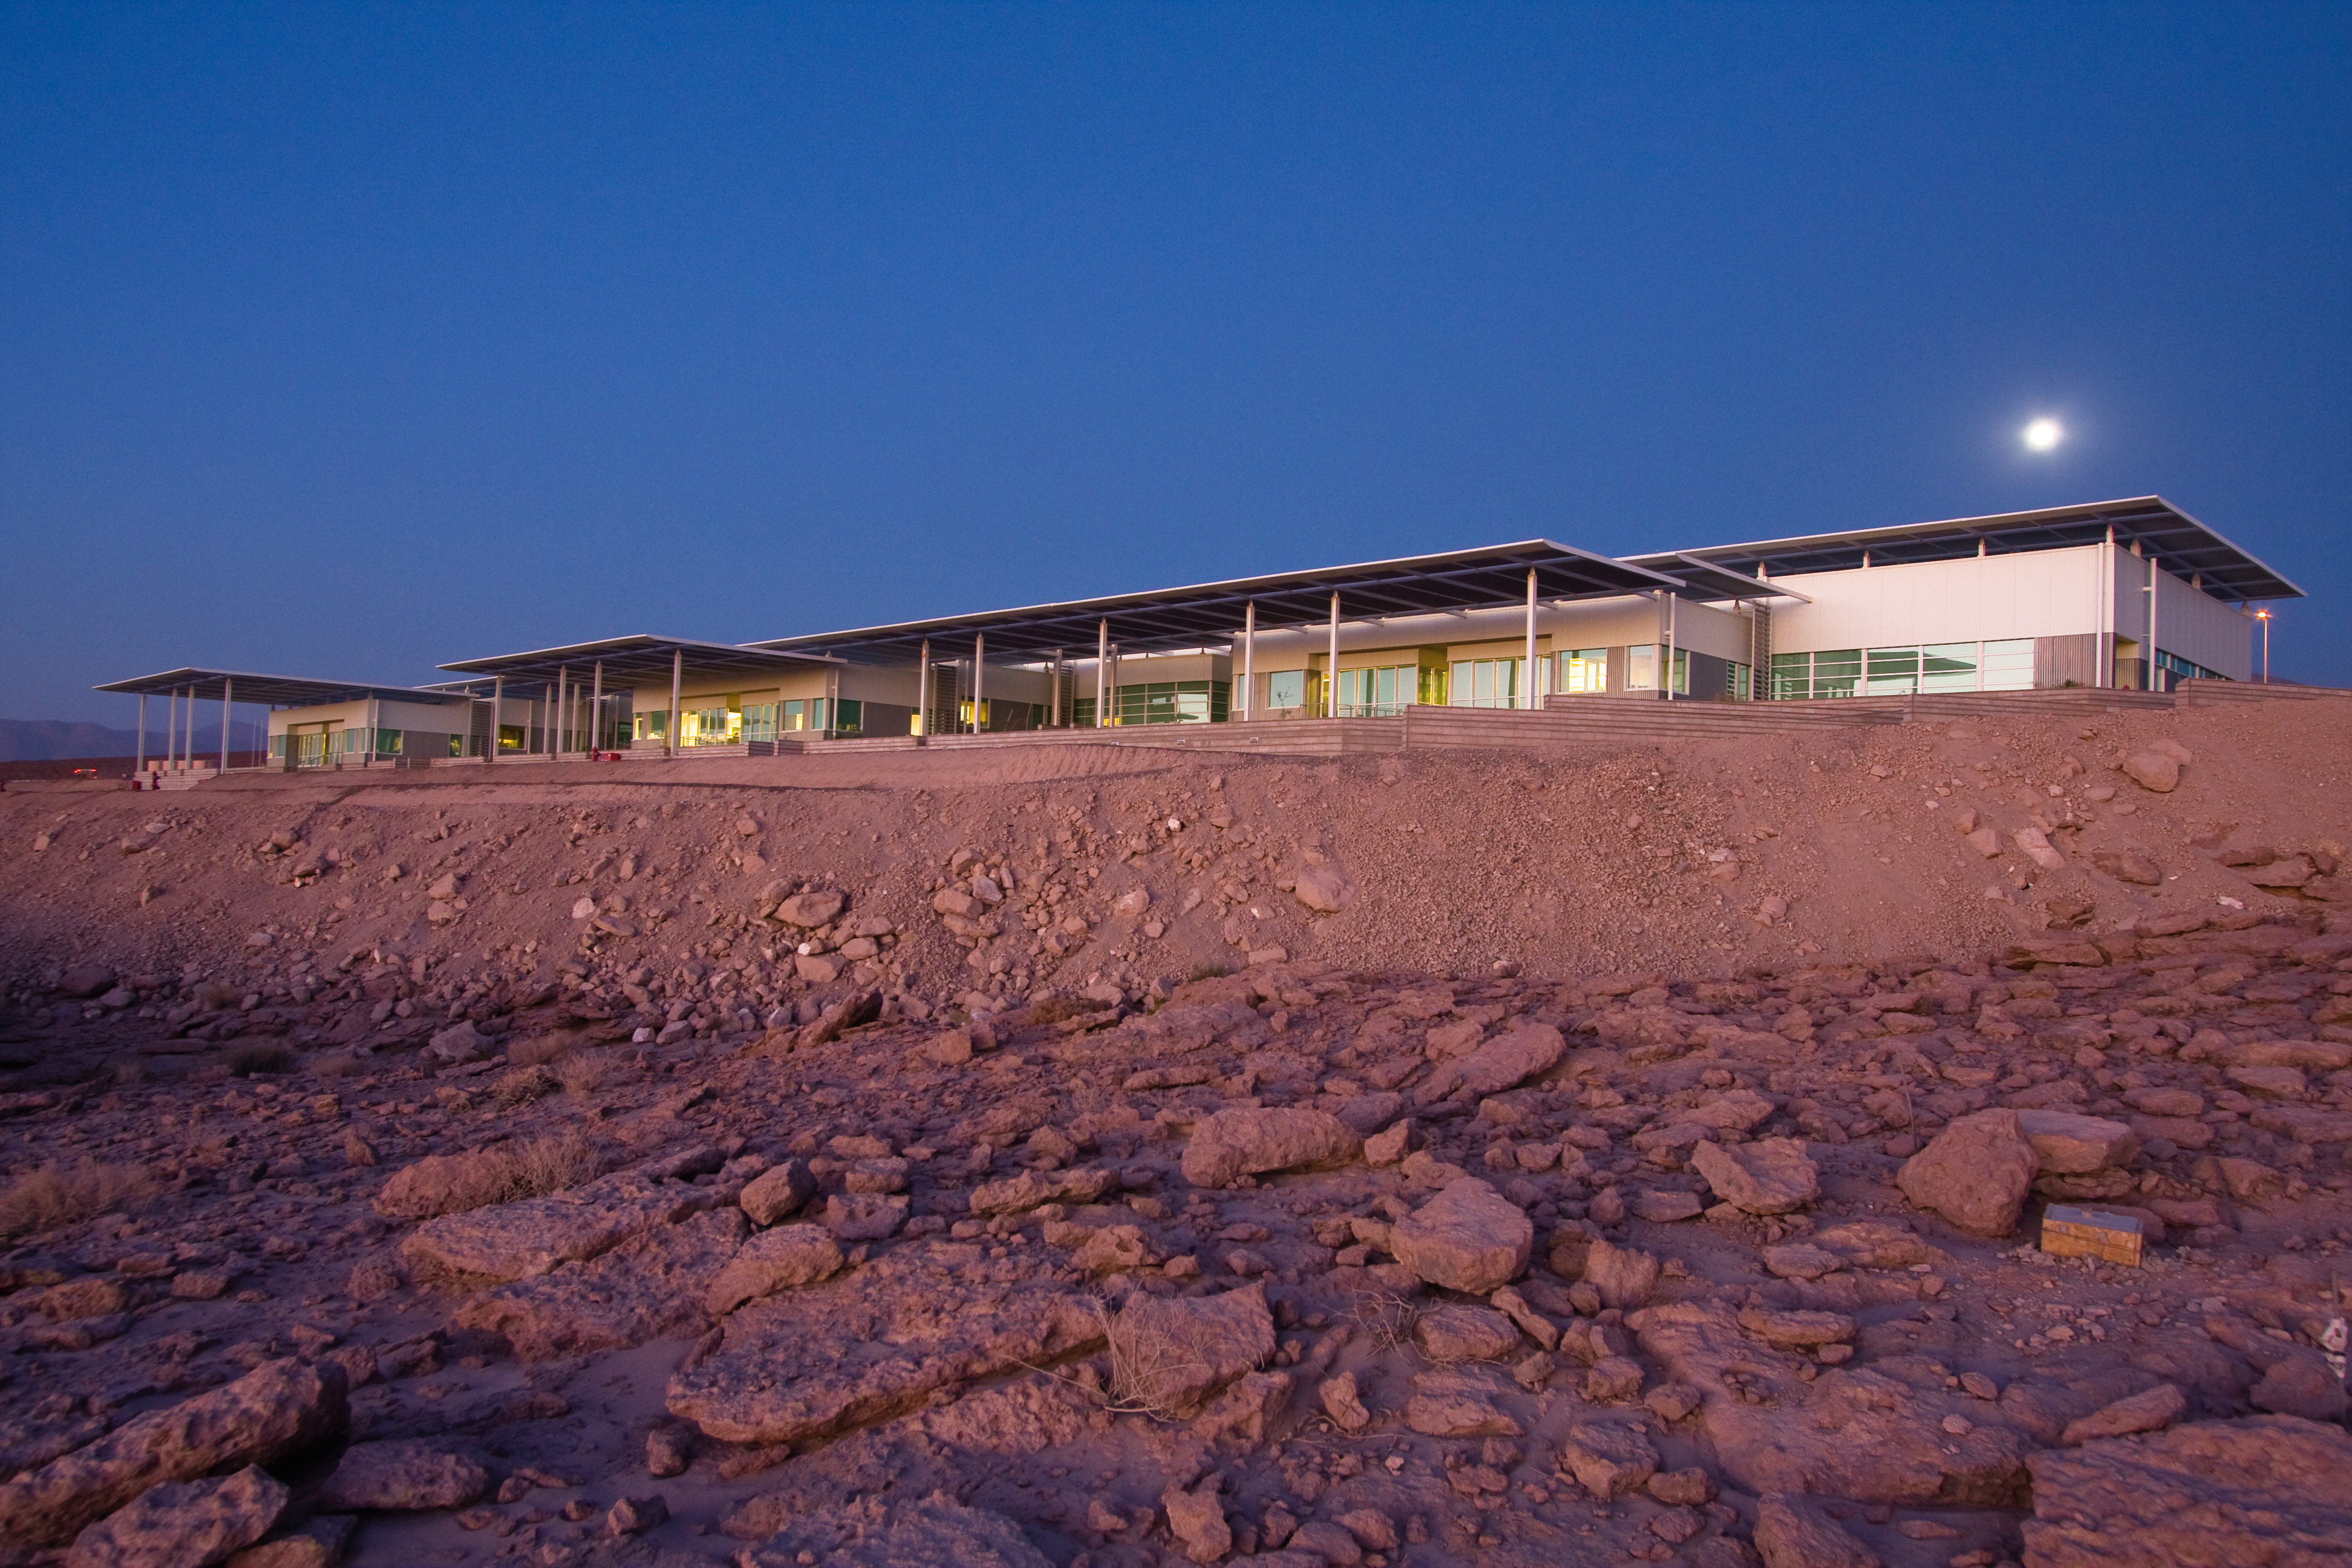

A view of the OSF

A view of the ALMA Operations Support Facility (OSF) in Chile.

Credit: H. Sommer (ESO)